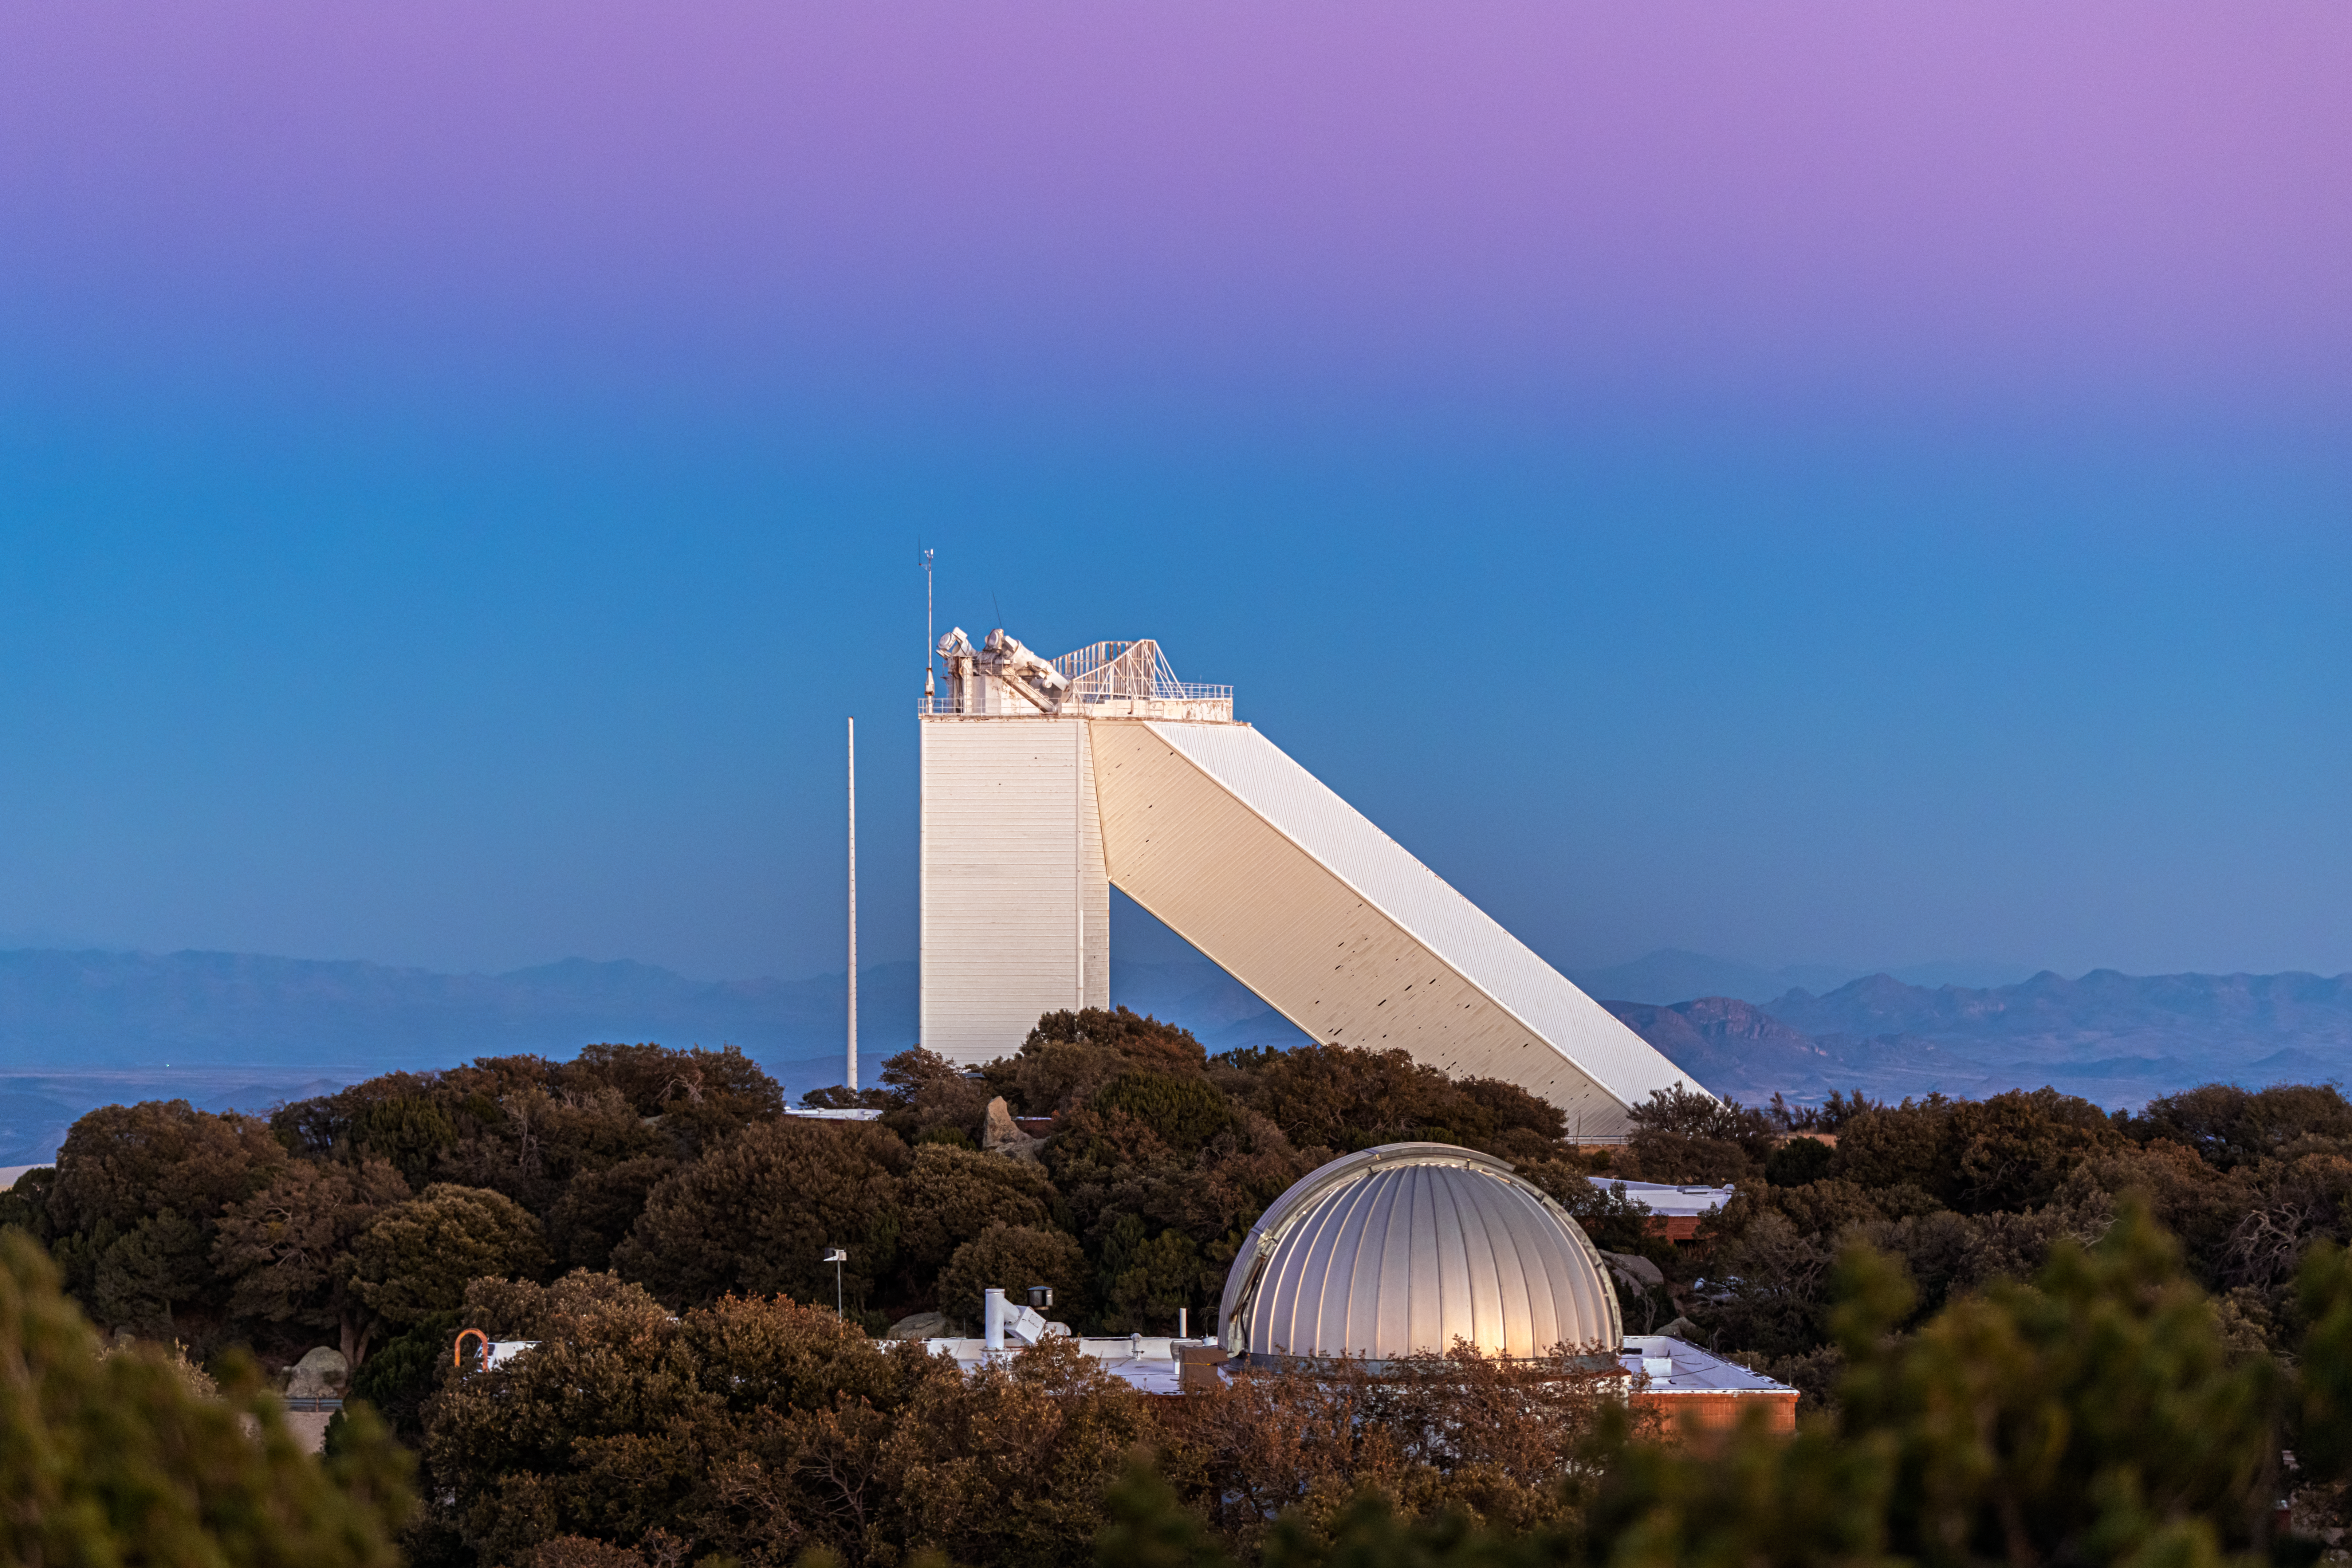

McMath-Pierce Solar Telescope and the Belt of Venus

The McMath-Pierce Solar Telescope under the Belt of Venus at Kitt Peak National Observatory in Arizona.

Credit: NOIRLab/NSF/AURA/ P. Horálek